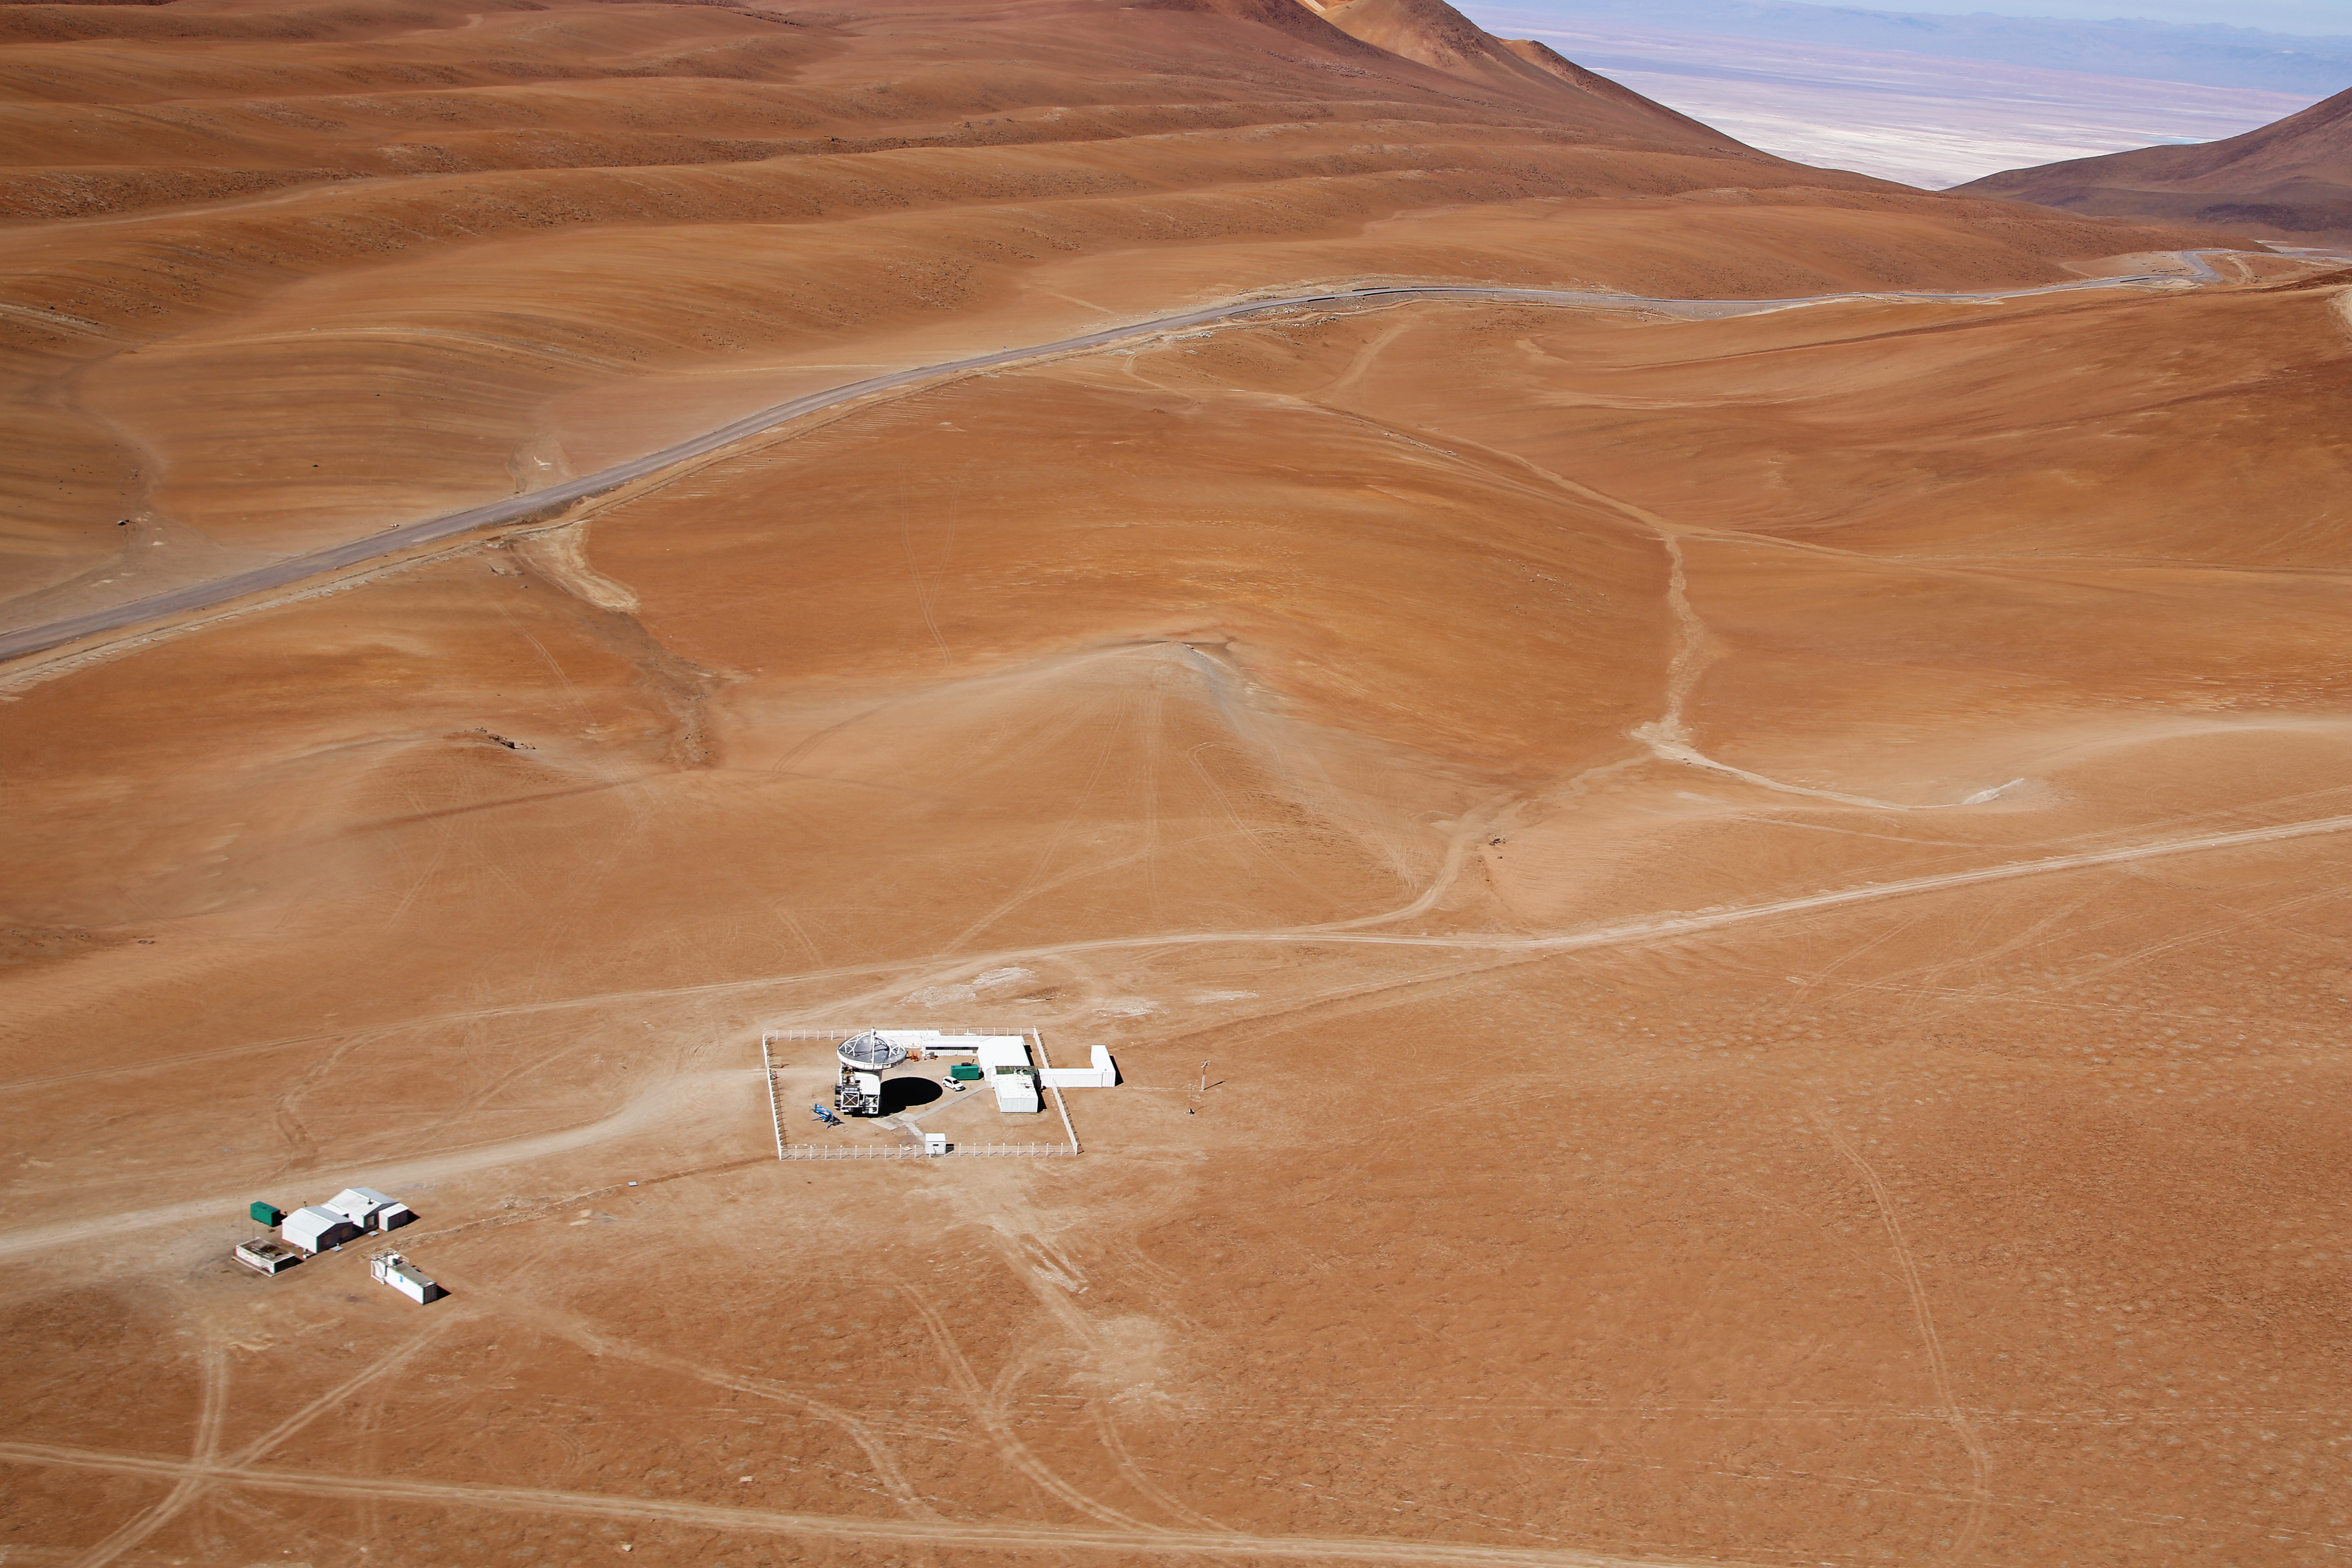

APEX seen from above

APEX is a radio telescope over 5000m above sea level in the Atacama desert, in northern Chile. The main dish has a diameter of 12m and consists of 264 aluminium panels. This image was taken by the Wings for Science project.

Credit: Clem & Adri Bacri-Normier (wingsforscience.com)/ESO